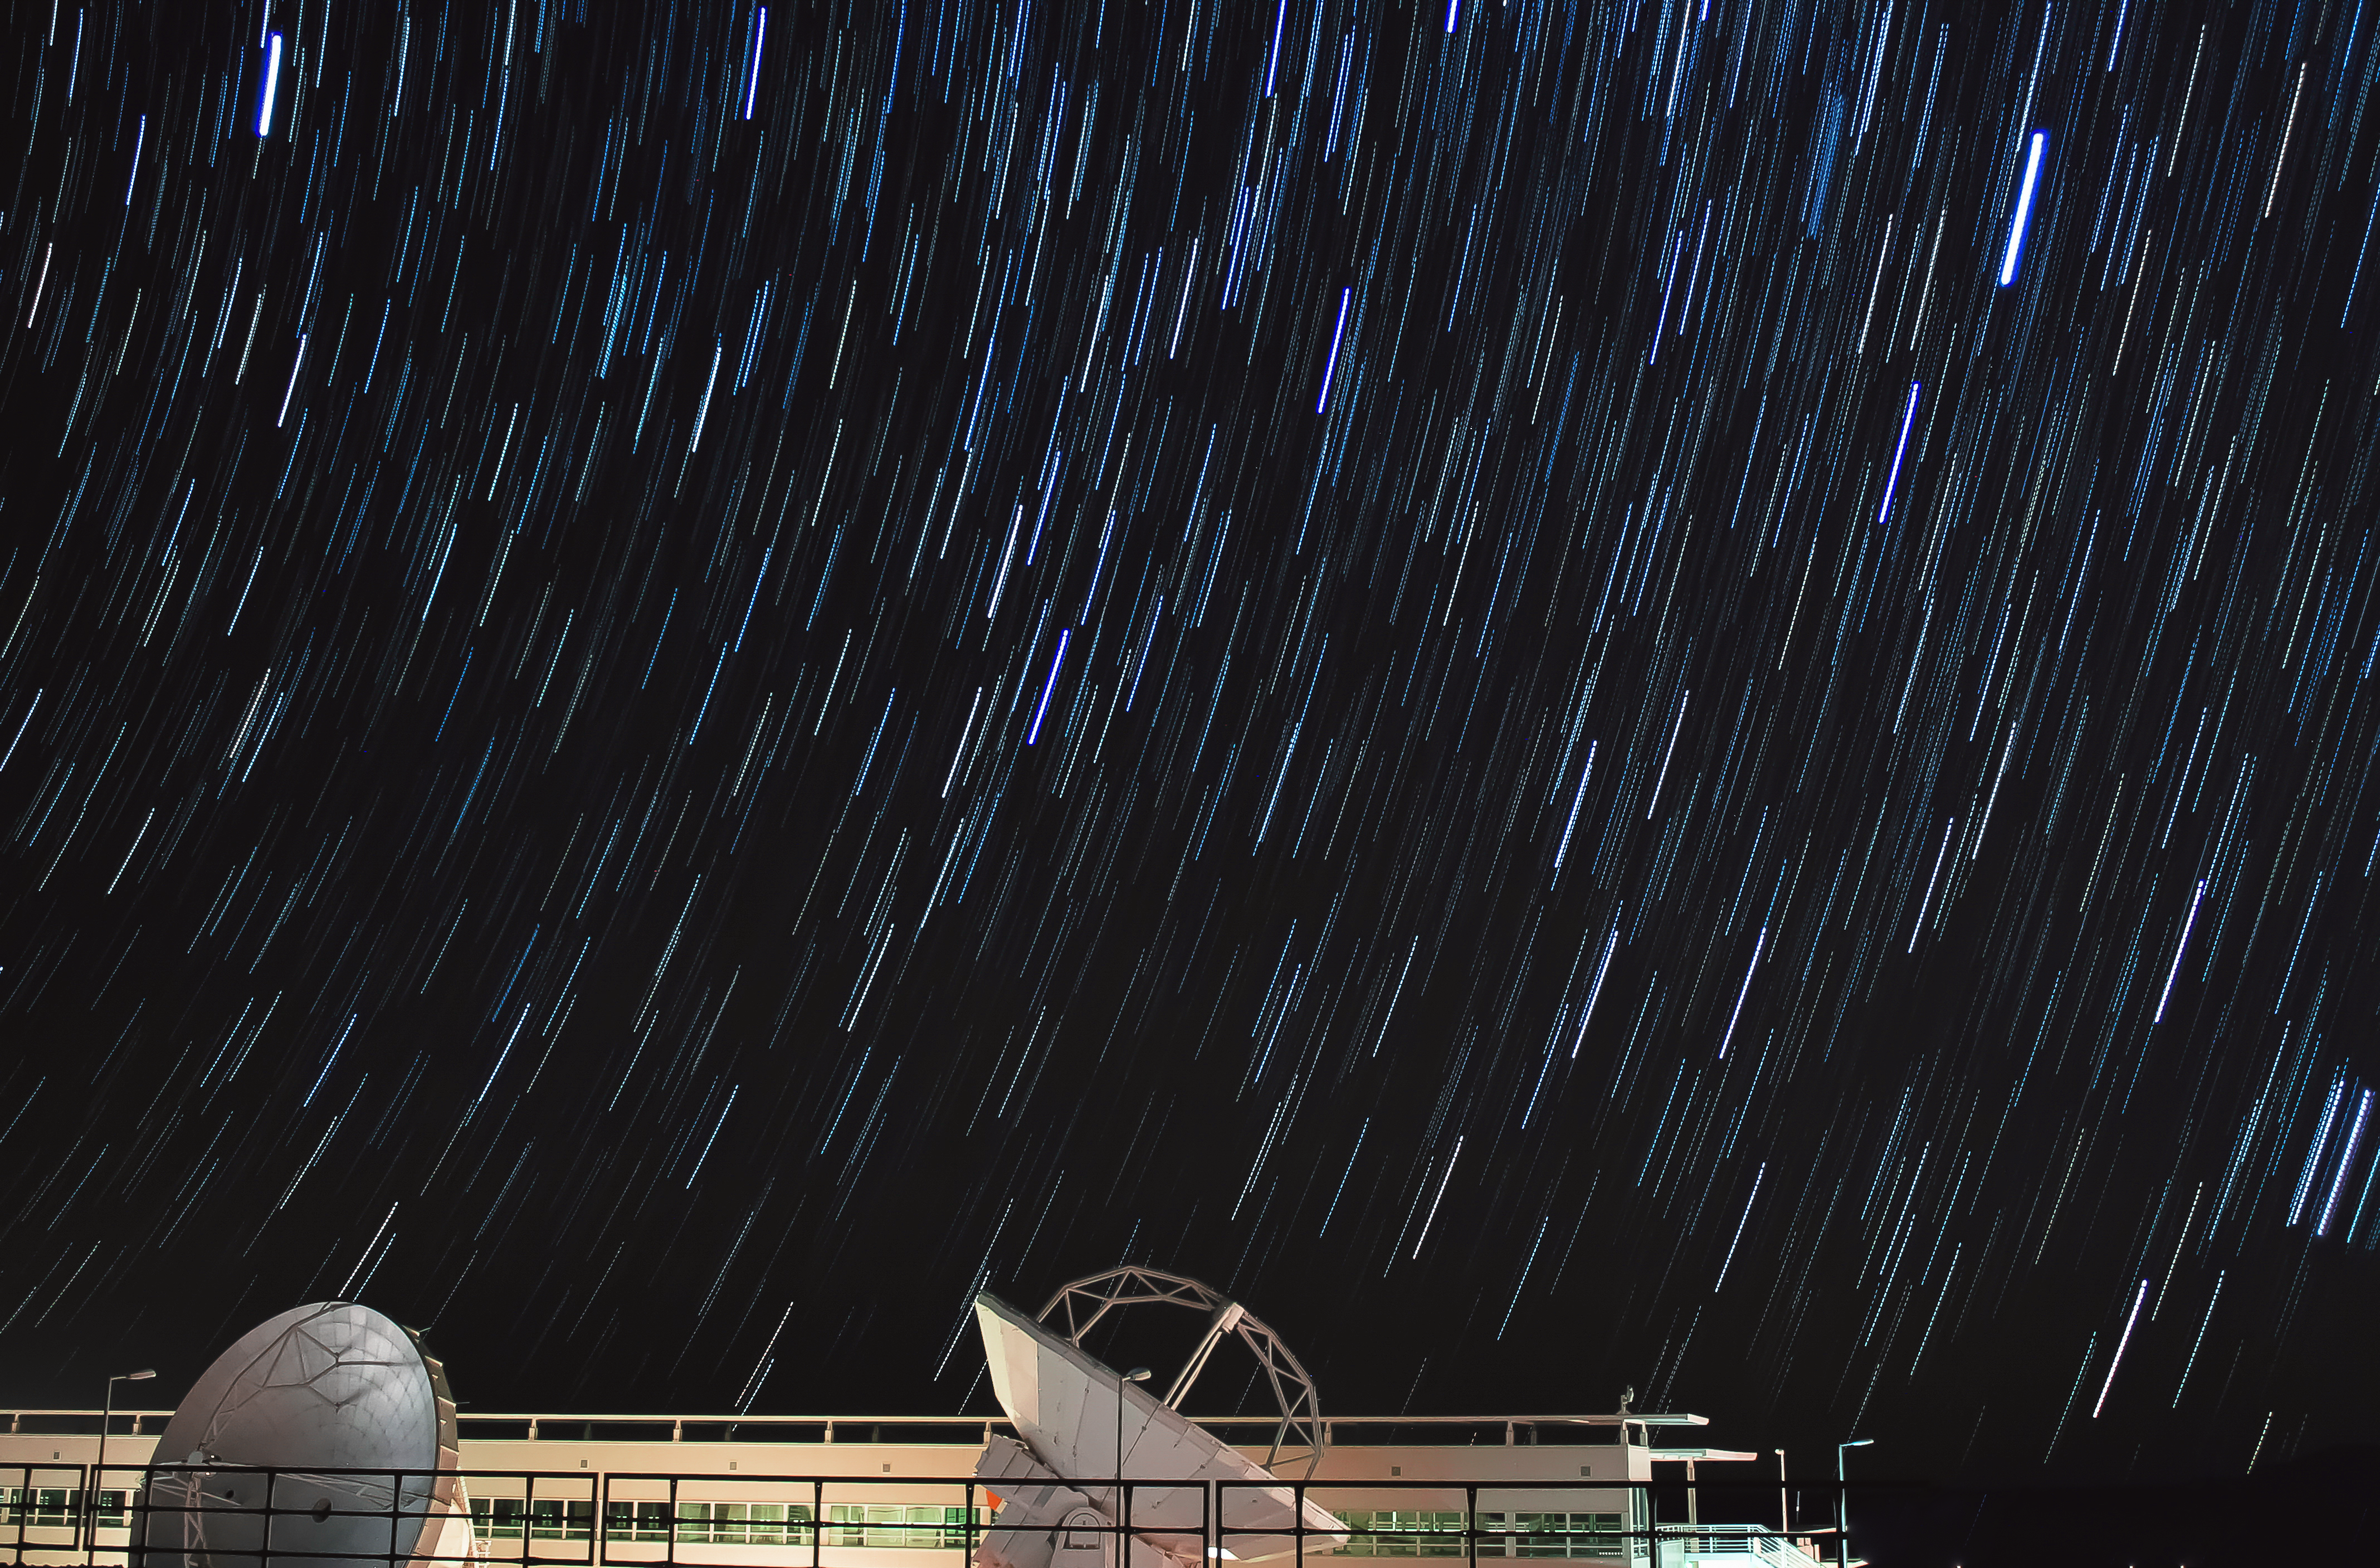

ALMA OSF star trails

Star trails are seen over the Atacama Large Millimeter/submillimeter Array (ALMA) Operations Support Facility (OSF) where two 12-metre antennas have been brought to be tested and maintained.

Credit: J. C. Rojas/ESO